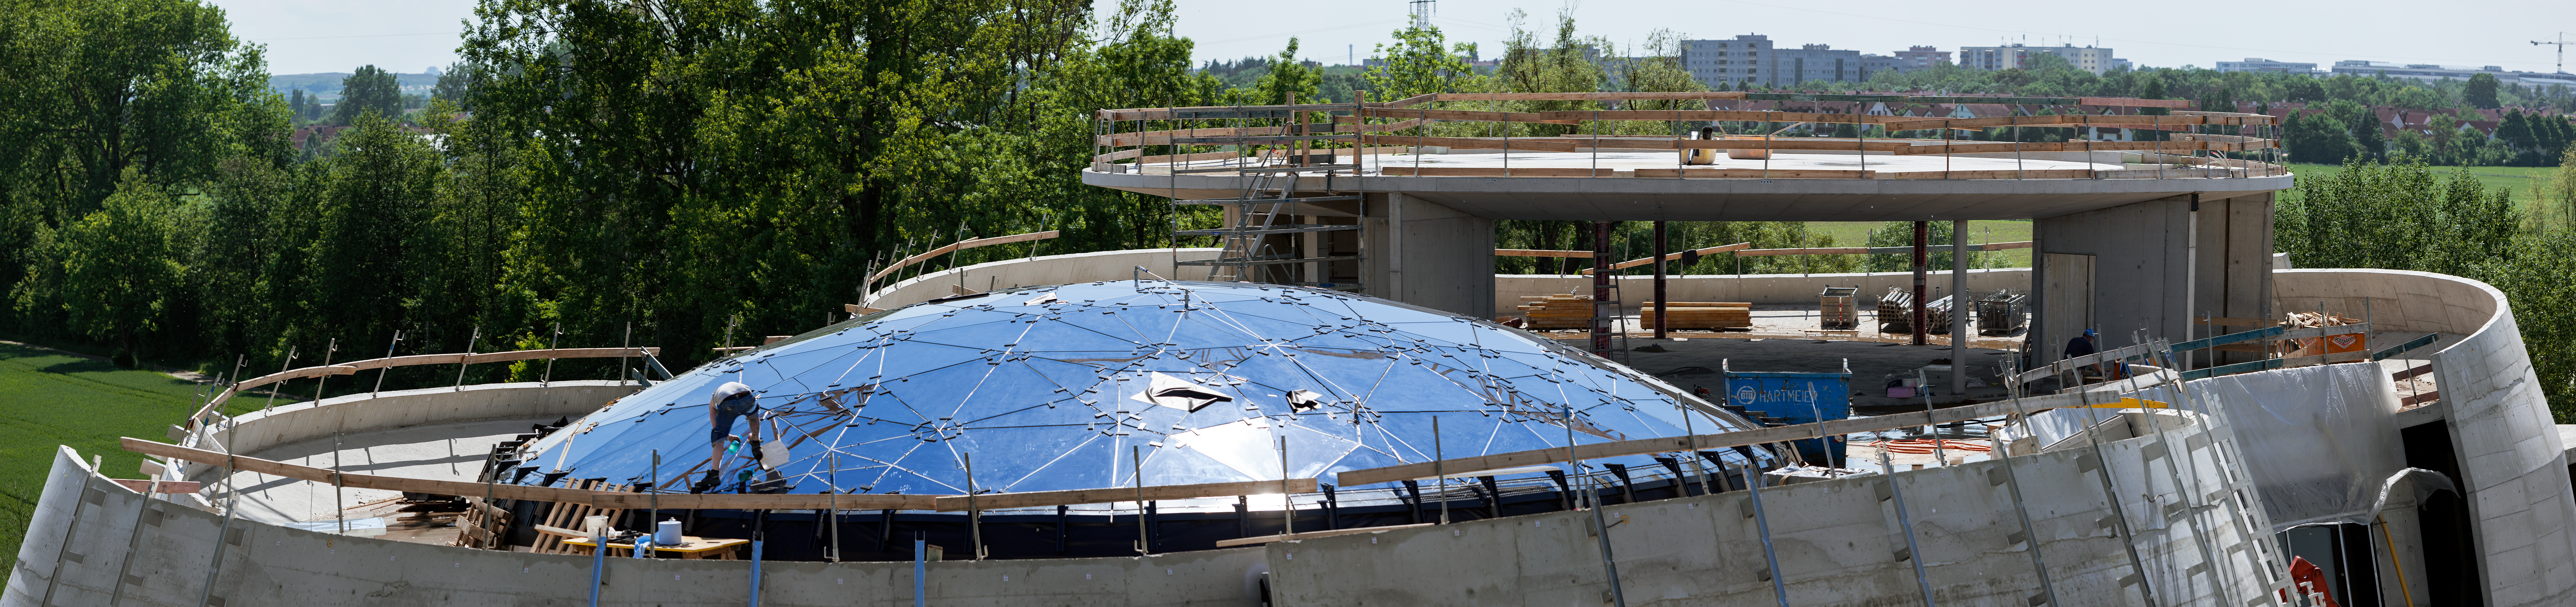

Panorama of the ESO Supernova roof

This panorama photograph offers an overview on the unique design of the ESO Supernova's roof. On the left is visible the shining glass dome, so-called Star-roof as lights are mounted on its structure to reproduce southern sky constellation; while on the right is the structure of the seminar room, where meetings will be held.

Credit: ESO